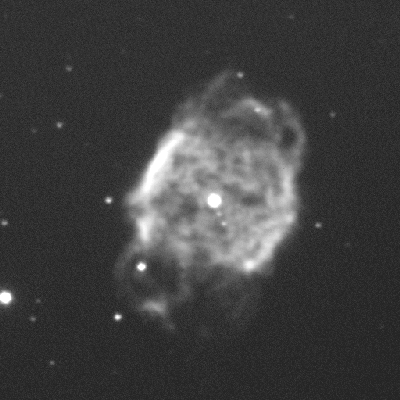

Planetary nebula NGC 40

This is a ten-second exposure taken on the night of September 1st 1994 (UT of observation 02/09/94:06:15). This photograph shows a region 100 arc seconds square. The image has been compressed in brightness (approximately a double logarithm) to show both bright and faint features. Observing conditions were not very good during this phase of commissioning, so that this image has a "seeing" measurement (average FWHM of several stars) of about 1.0 arc seconds. Orientation: N is up, with W to the left. About this object Planetary nebula NGC 40 is a low-excitation nebula in the constellation of Cepheus, about 4000 light-years away from Earth. The central star is fairly bright (about magnitude 11.6), has a mass of around 0.7 solar masses, and is much hotter than would be expected just from the properties of the surrounding nebula. This is because its temperature of around 90000 degrees should be hot enough to excite the nebula to a much higher ionization state than is found. This suggests the presence of shielding material between the star and the glowing nebula. Such higher density material could form in the shock interface between the fast wind (about 1800 km/s) from the central star and the nebular shells themselves. The nebular material covers about 25% of the sky as viewed by the central star, implying rather asymmetric mass-loss from the star in its asymptotic giant branch stage. NGC 40 has an extended halo, not seen here, probably caused by earlier mass ejection. Location: 00 13.0 +72 32 (2000), size: about 0.6 light-years across.

Credit: WIYN/NOIRLab/NSF